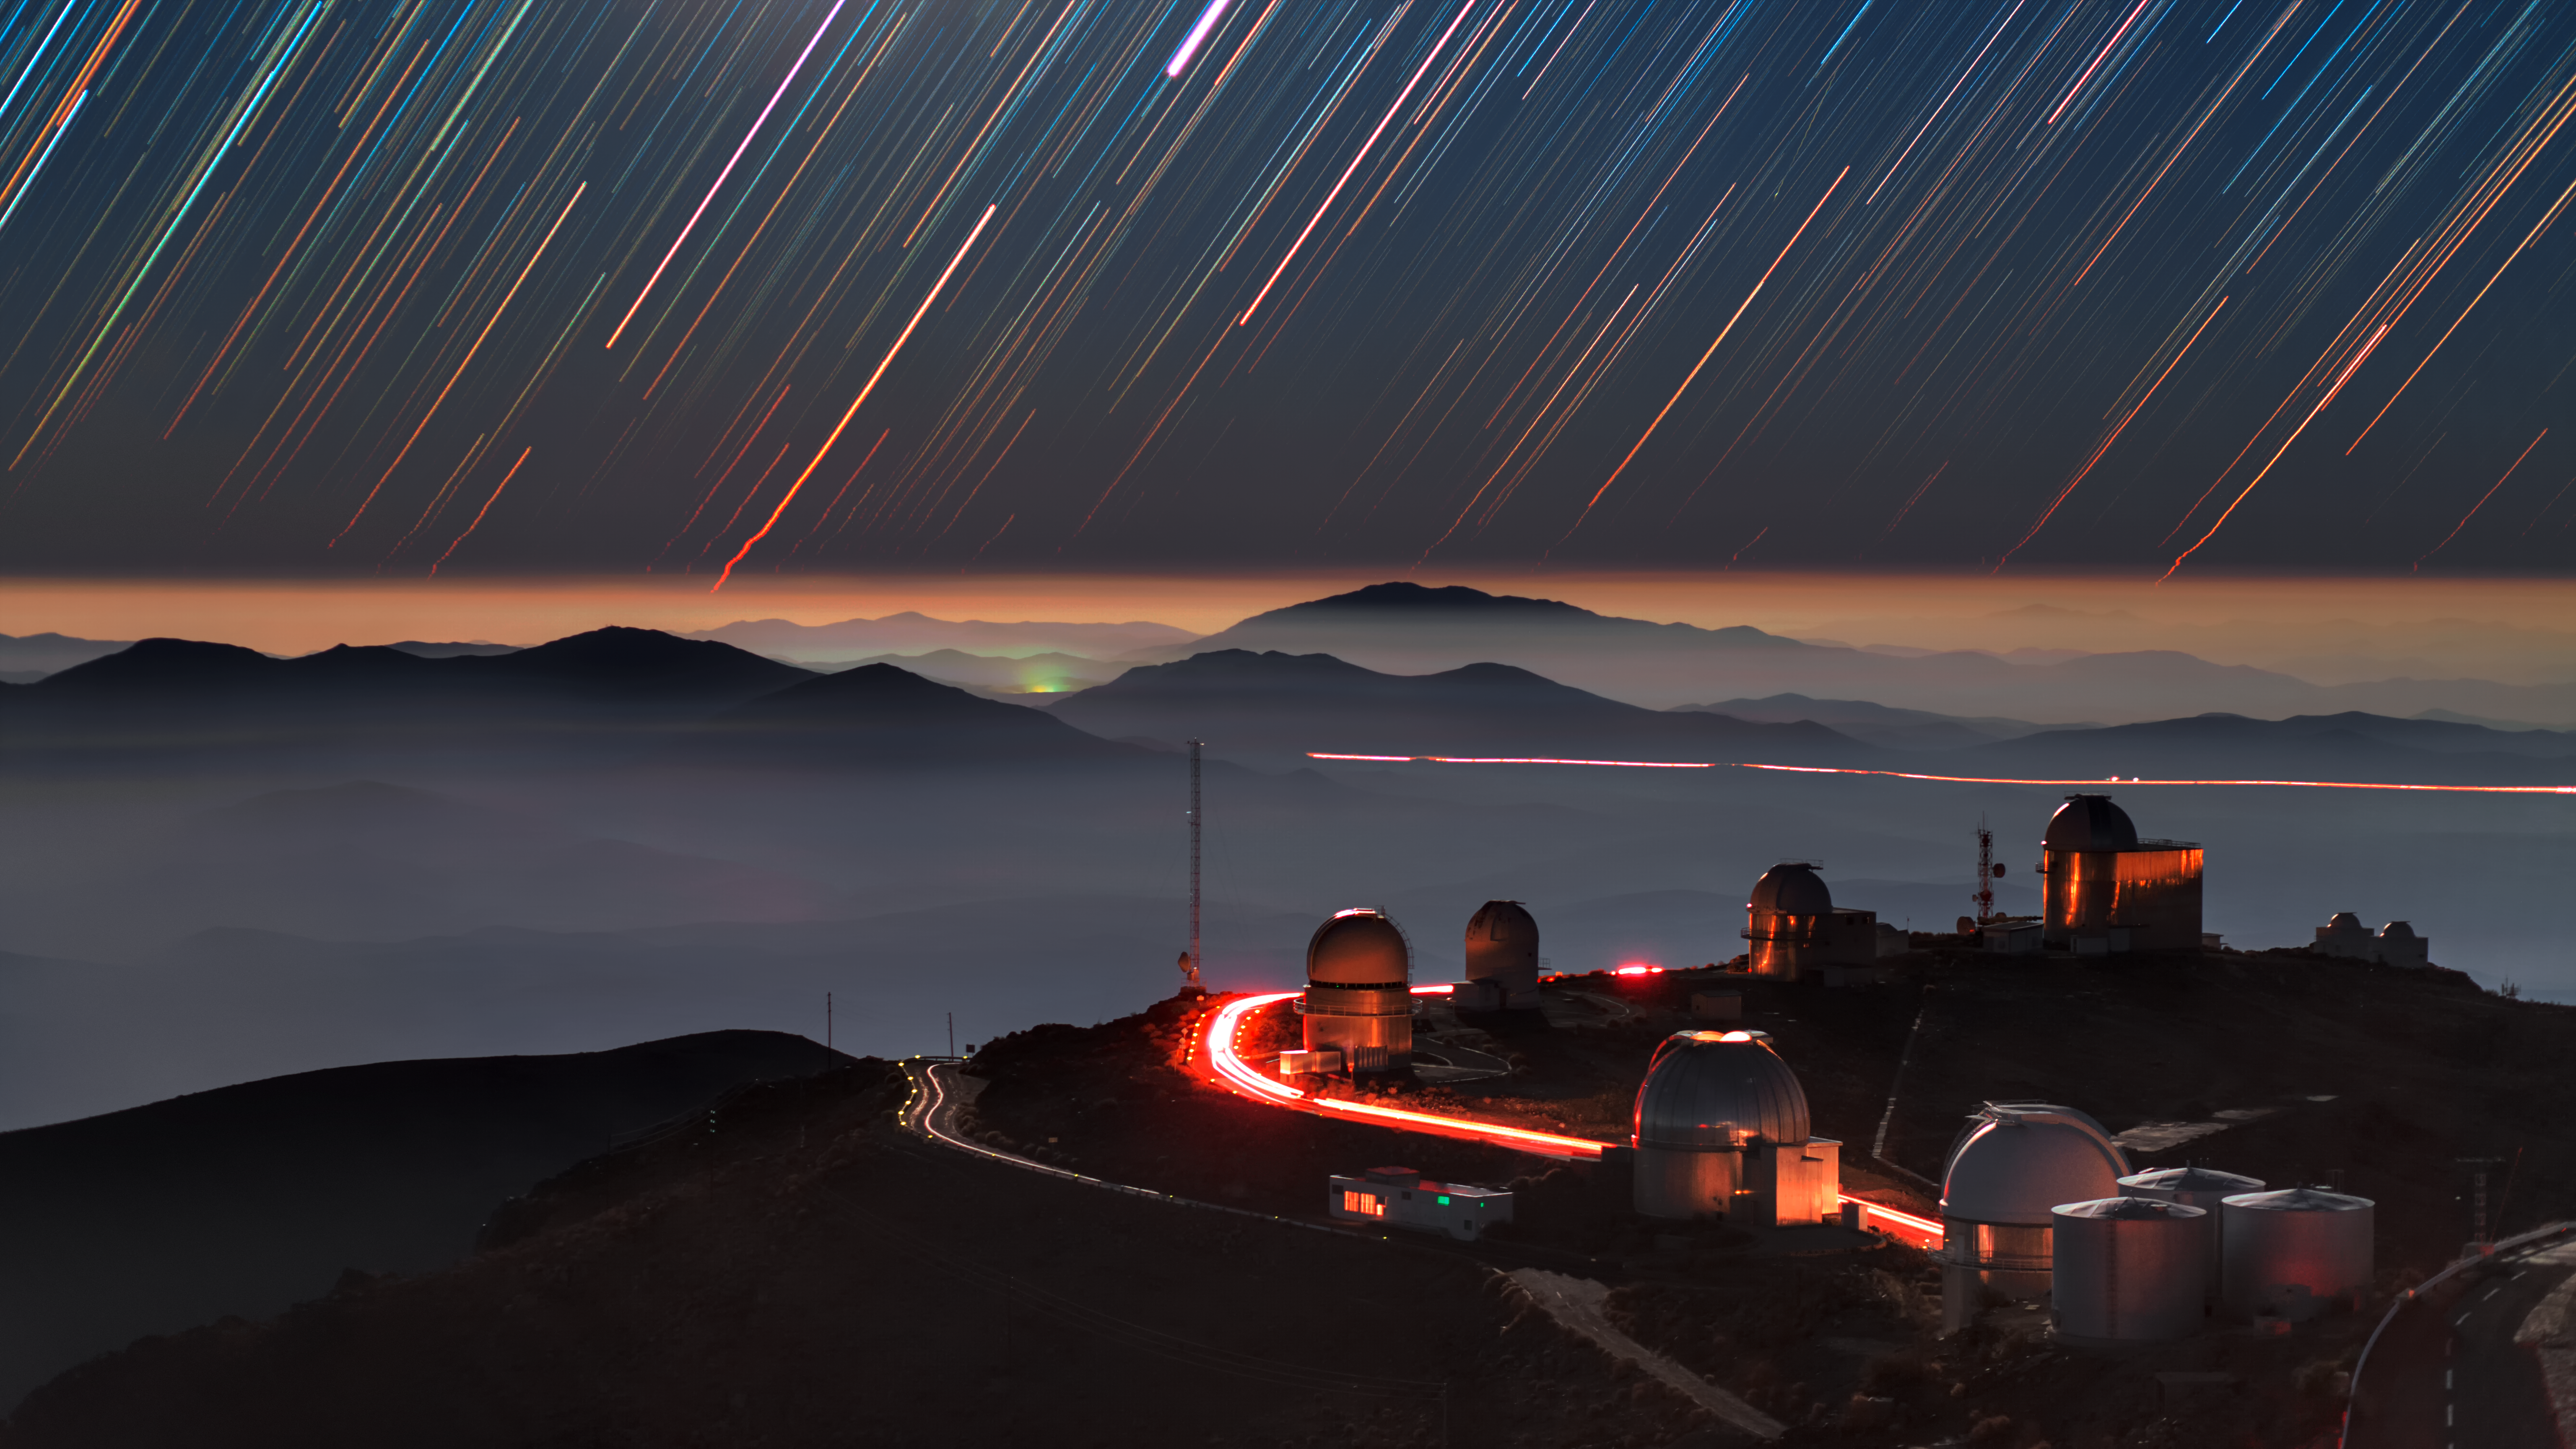

Star trails over La Silla

A long exposure has captured the setting stars in a moonlit night in form of colourful star trails above La Silla telescope domes and inversion layer in the southern outskirts of the Atacama desert, Chile. The trails are notabely distorted at the horizon as seen in this telephoto view. This mirage is similar to other common mirage of astronomical object such as the moon or the sun when they are near the horizon; an optical phenomenon in which light rays are refracted and bent in the atmosphere to produce distorted or multiple images of the object. The European Southern Observatory's (ESO) site at La Silla has telescopes which observe at optical and infrared. The largest optical telescope has a mirror with a diameter of 3.6 metres. The high altitude of La Silla (2400 metres), the dark sky, and the clear air above it (reducing atmospheric distortions of incoming light), make the site an ideal location for astronomical observations.

Credit: ESO/B. Tafreshi (twanight.org)